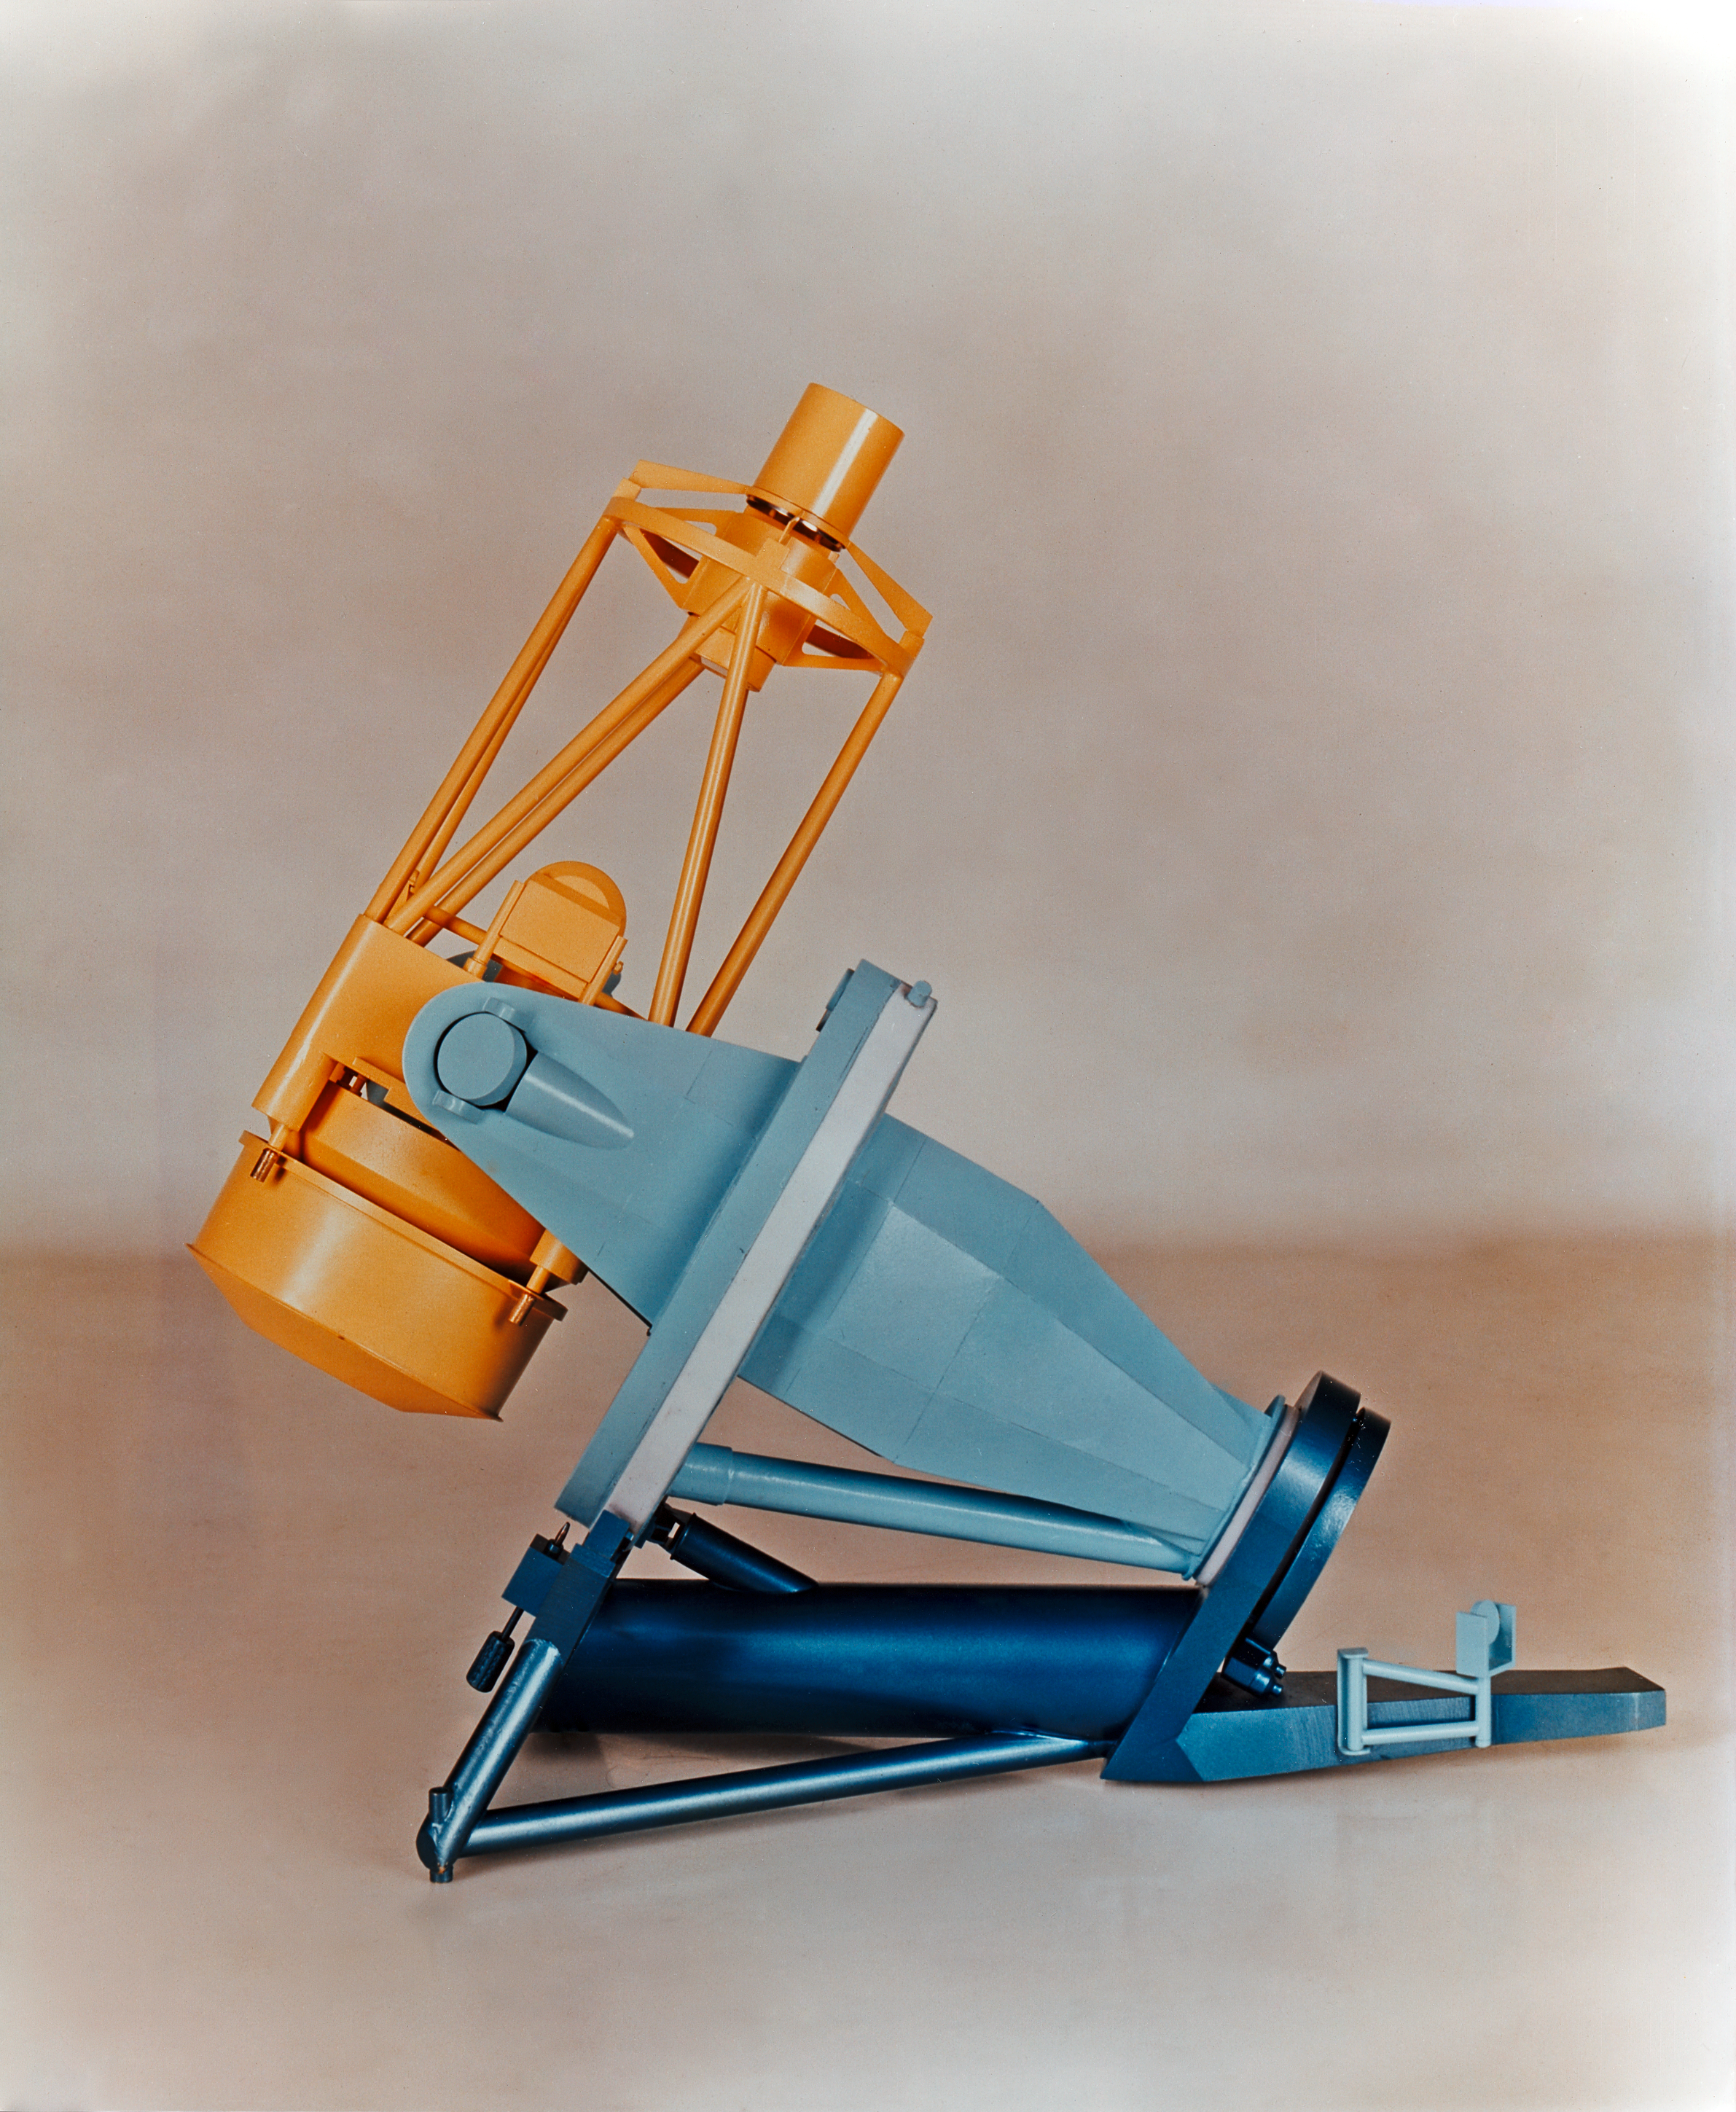

Early model of the ESO 3.6-metre telescope

An early model of the ESO 3.6-metre Telescope.

Credit: ESO